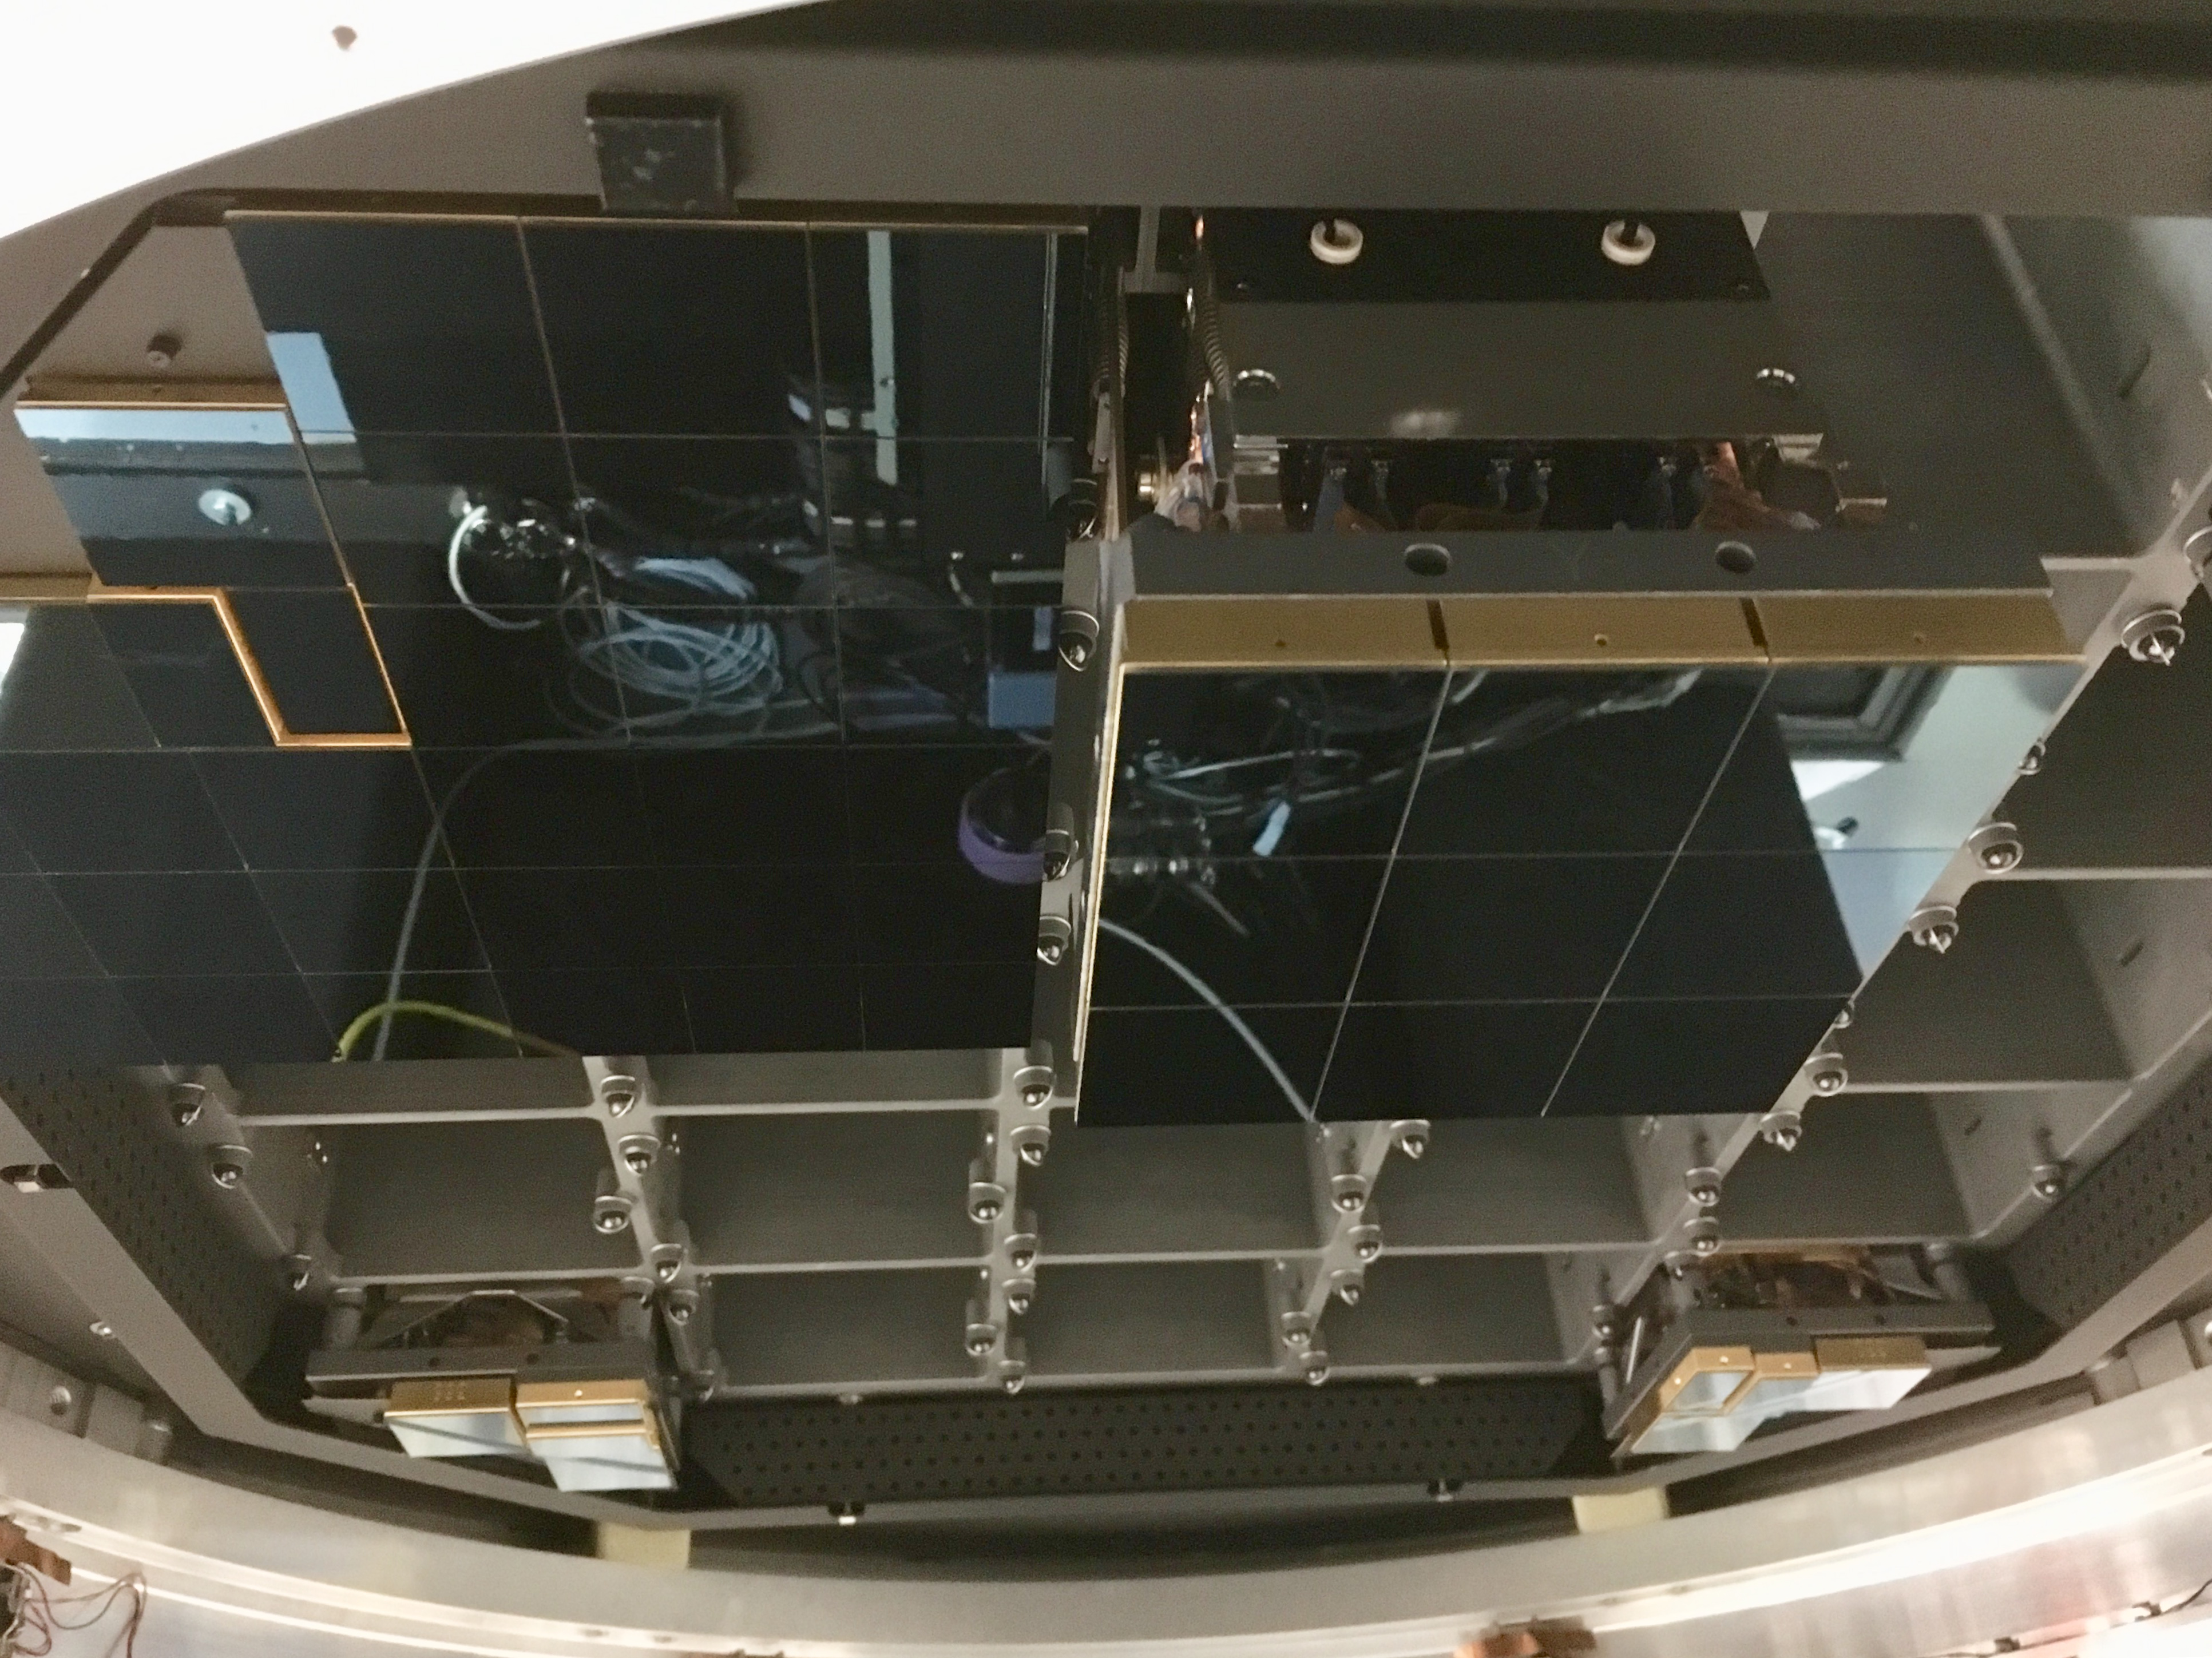

Raft Integration Progress

At SLAC National Accelerator Laboratory, the LSST Camera Integration and Test (I&T) team continues to integrate production rafts with the camera cryostat at the SLAC IR2 Cleanroom Facility. So far, I&T has installed the four Corner Raft Tower Modules (CRTMs) and four Raft Tower Modules (RTMs). Photos of the installation progress are available at this link. I&T will install another five RTMs during this first phase of focal plane integration, which is expected to be completed in early September. I&T will install the remaining 12 RTMs in a second phase of integration, which is expected to continue into the fourth quarter of calendar year 2019.

Credit: NOIRLab/ Vera C. Rubin Observatory/ NSF/ AURA